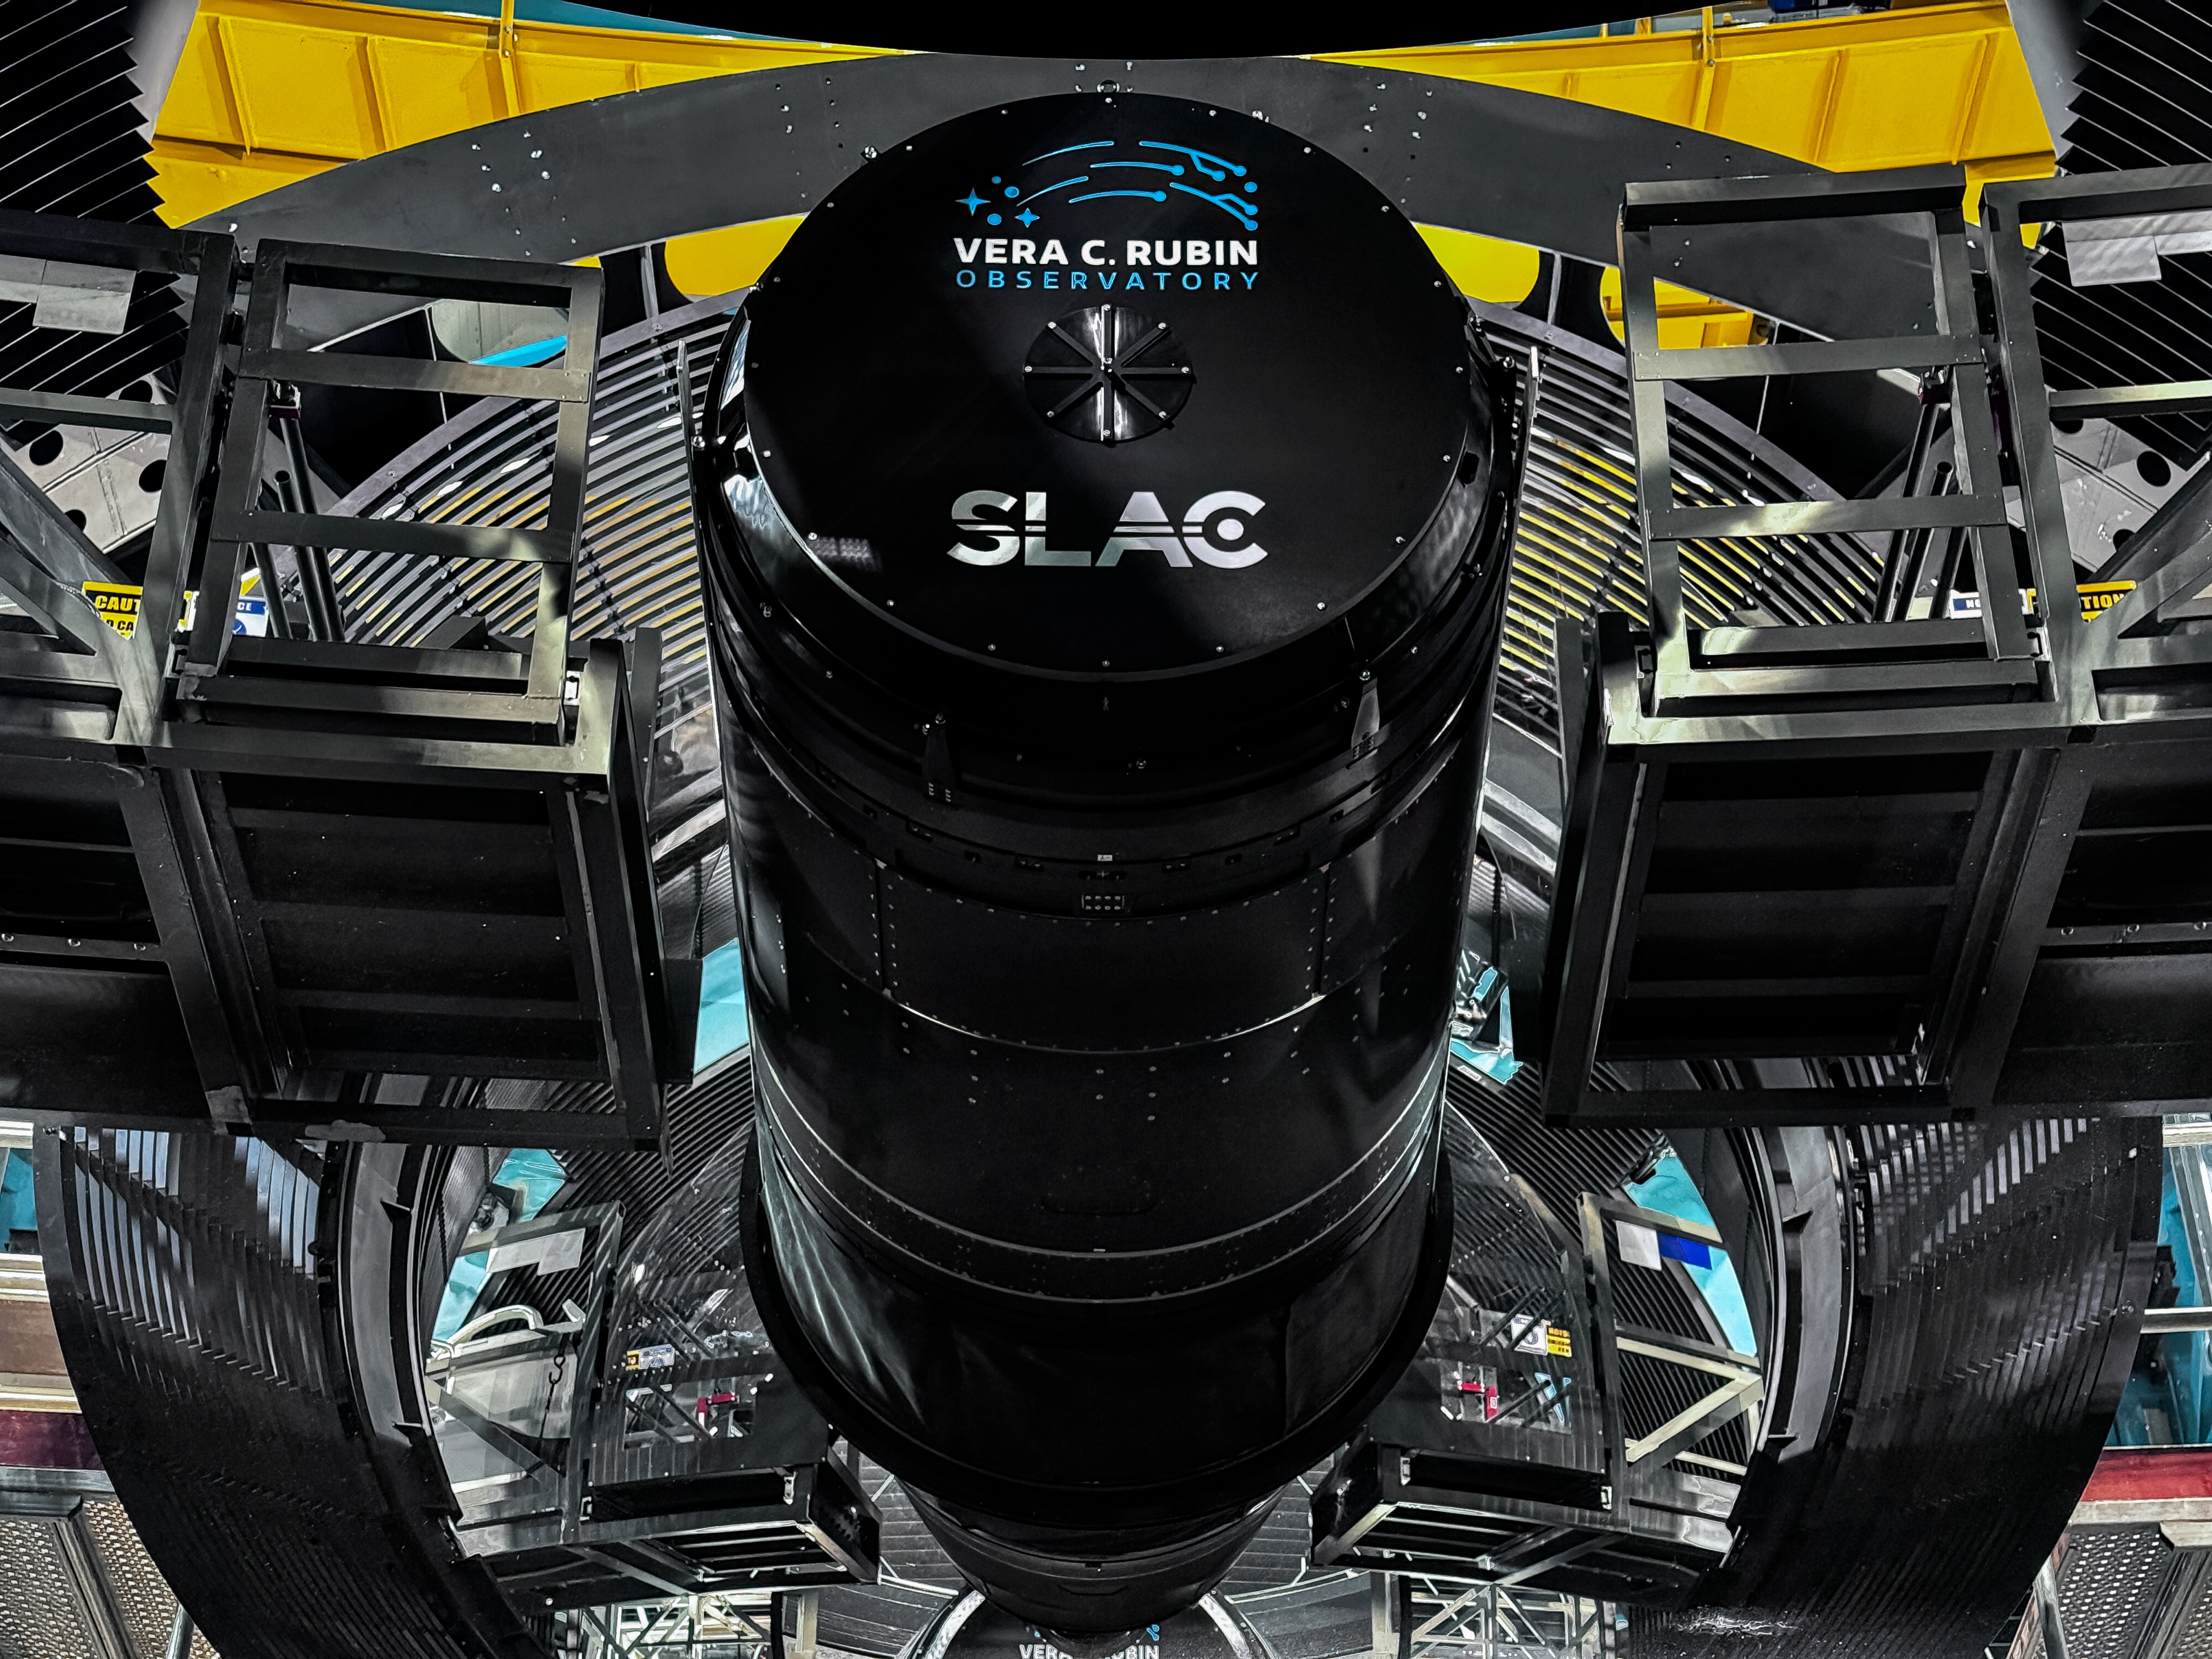

The LSST Camera installed on the telescope

Built at the DOE SLAC National Accelerator Laboratory (SLAC), the world’s largest digital camera is now installed on NSF–DOE Vera C. Rubin Observatory’s Simonyi Survey Telescope and is nearly ready to capture the greatest astronomical movie ever made.

Credit: RubinObs/NOIRLab/SLAC/NSF/DOE/AURA/F. Munoz